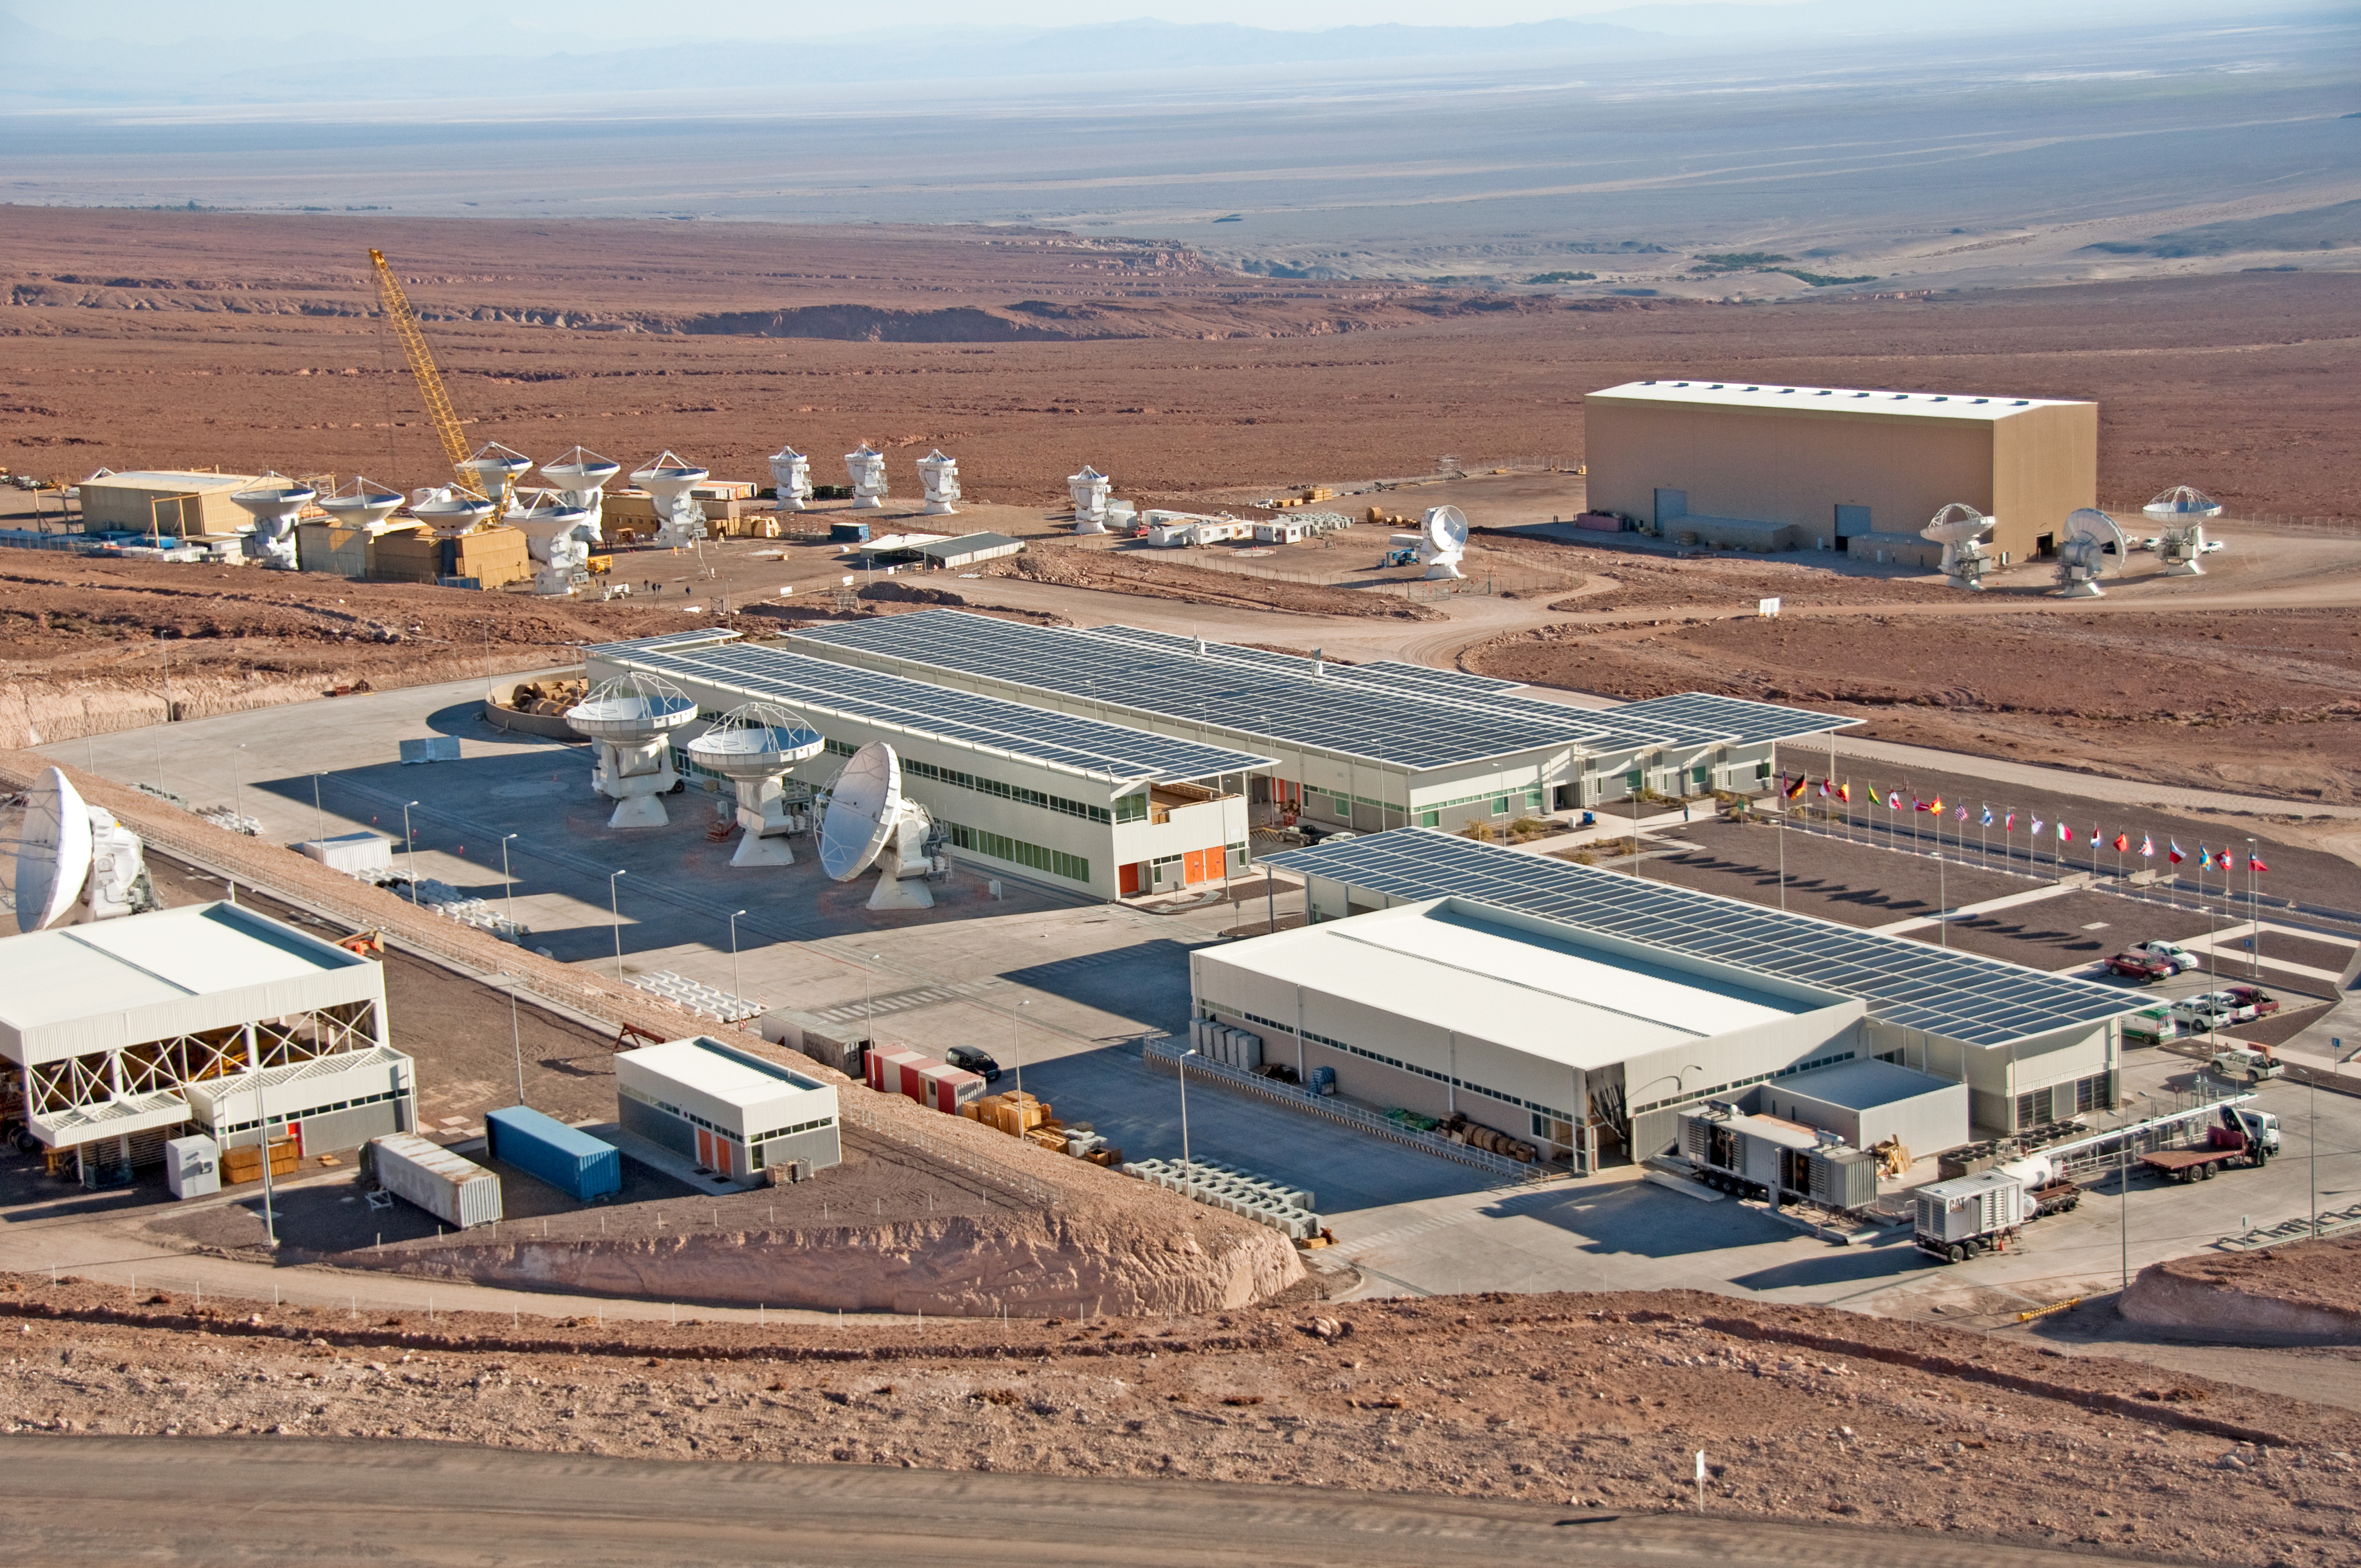

Aerial view of the ALMA Operations Support Facility

Aerial view of the ALMA Operations Support Facility (OSF), located at 2900 meters altitude, near San Pedro de Atacama, in the II Region of Chile. At the centre of the image is the main OSF building, where most of the scientific and technical operations take place. Behind this are the ALMA partners’ antenna integration sites — from left to the right, the European, the Japanese and the North American site. In the background is the Salar de Atacama.

Credit: William Garnier - ALMA (ESO/NAOJ/NRAO)